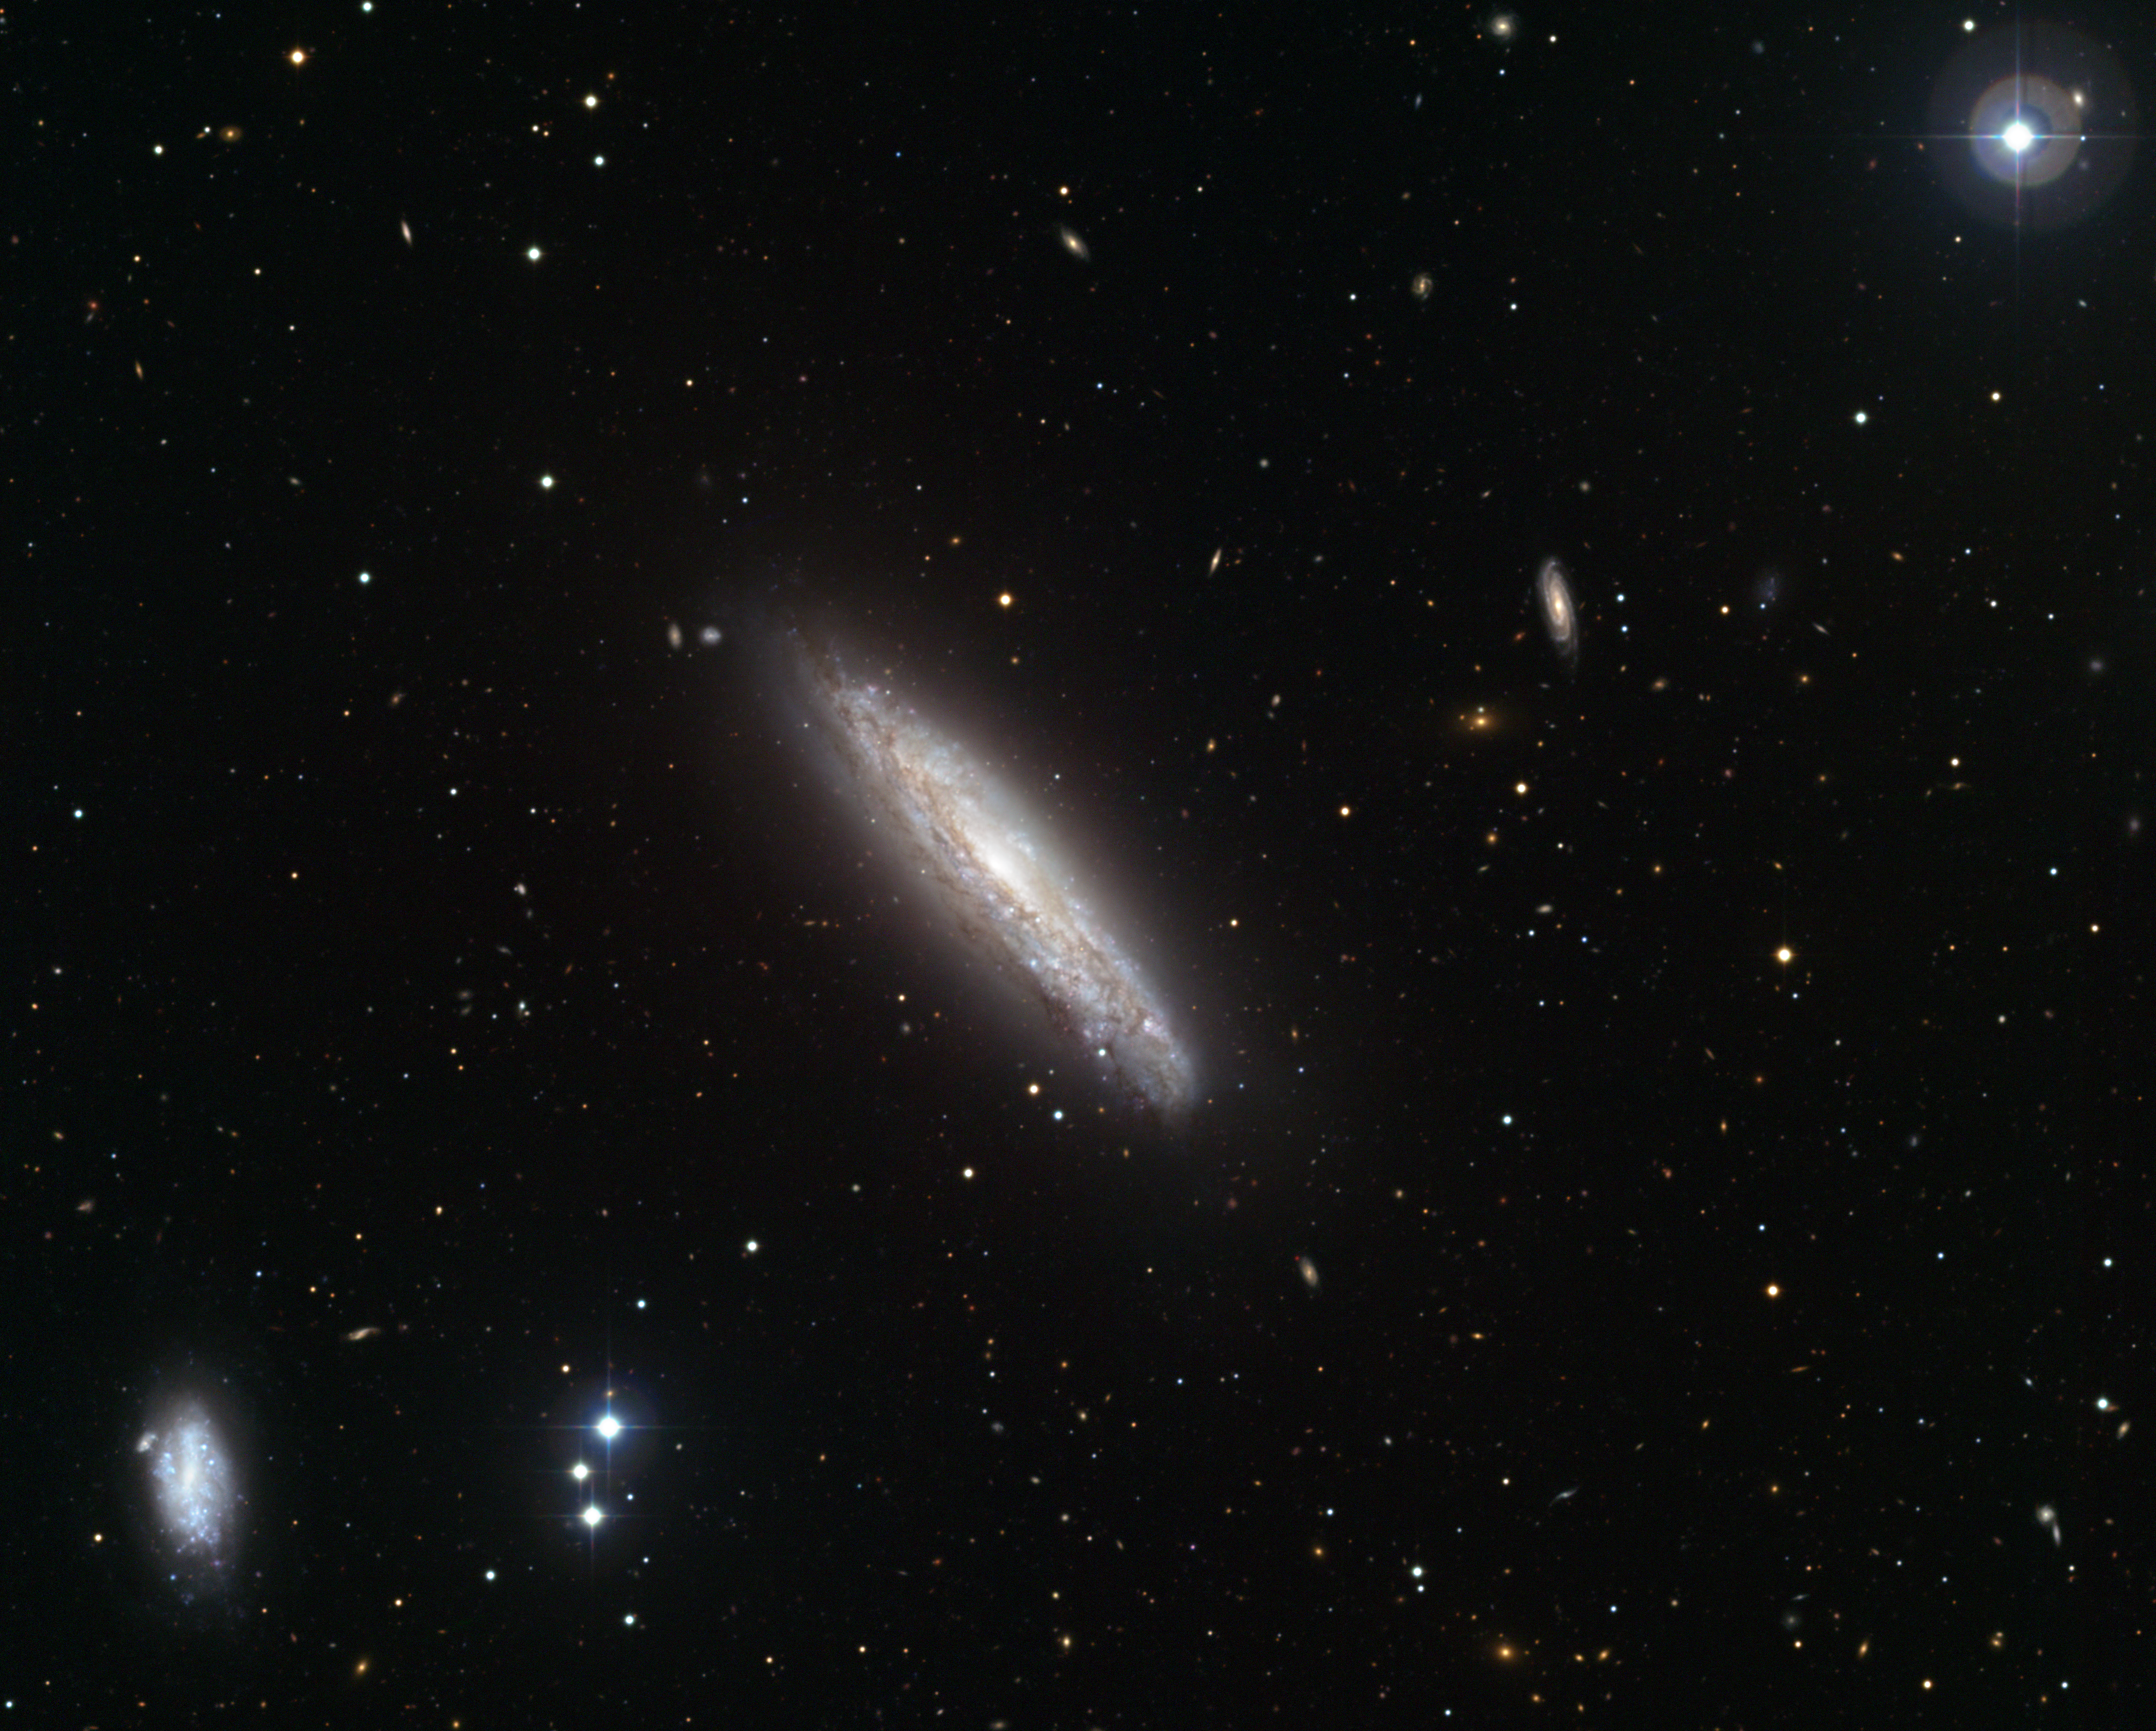

The superwind galaxy NGC 4666

This visible light image, made with the Wide Field Imager on the MPG/ESO 2.2-metre telescope at the La Silla Observatory in Chile, shows the galaxy NGC 4666 in the centre. It is a starburst galaxy, about 80 million light-years from Earth, in which particularly intense star formation is taking place. The starburst is thought to be caused by gravitational interactions with neighbouring galaxies, including NGC 4668, visible to the lower left. A combination of supernova explosions and strong winds from massive stars in the starburst region drives a vast outflow of gas from the galaxy into space — a so-called “superwind”. NGC 4666 had previously been observed in X-rays by the ESA XMM-Newton space telescope, and these visible light observations were made to target background objects detected in the earlier X-ray images.

This picture, which covers a field of 16 by 12 arcminutes, is a combination of twelve CCD frames, 67 megapixels each, taken through blue, green and red filters.

Credit: ESO/J. Dietrich